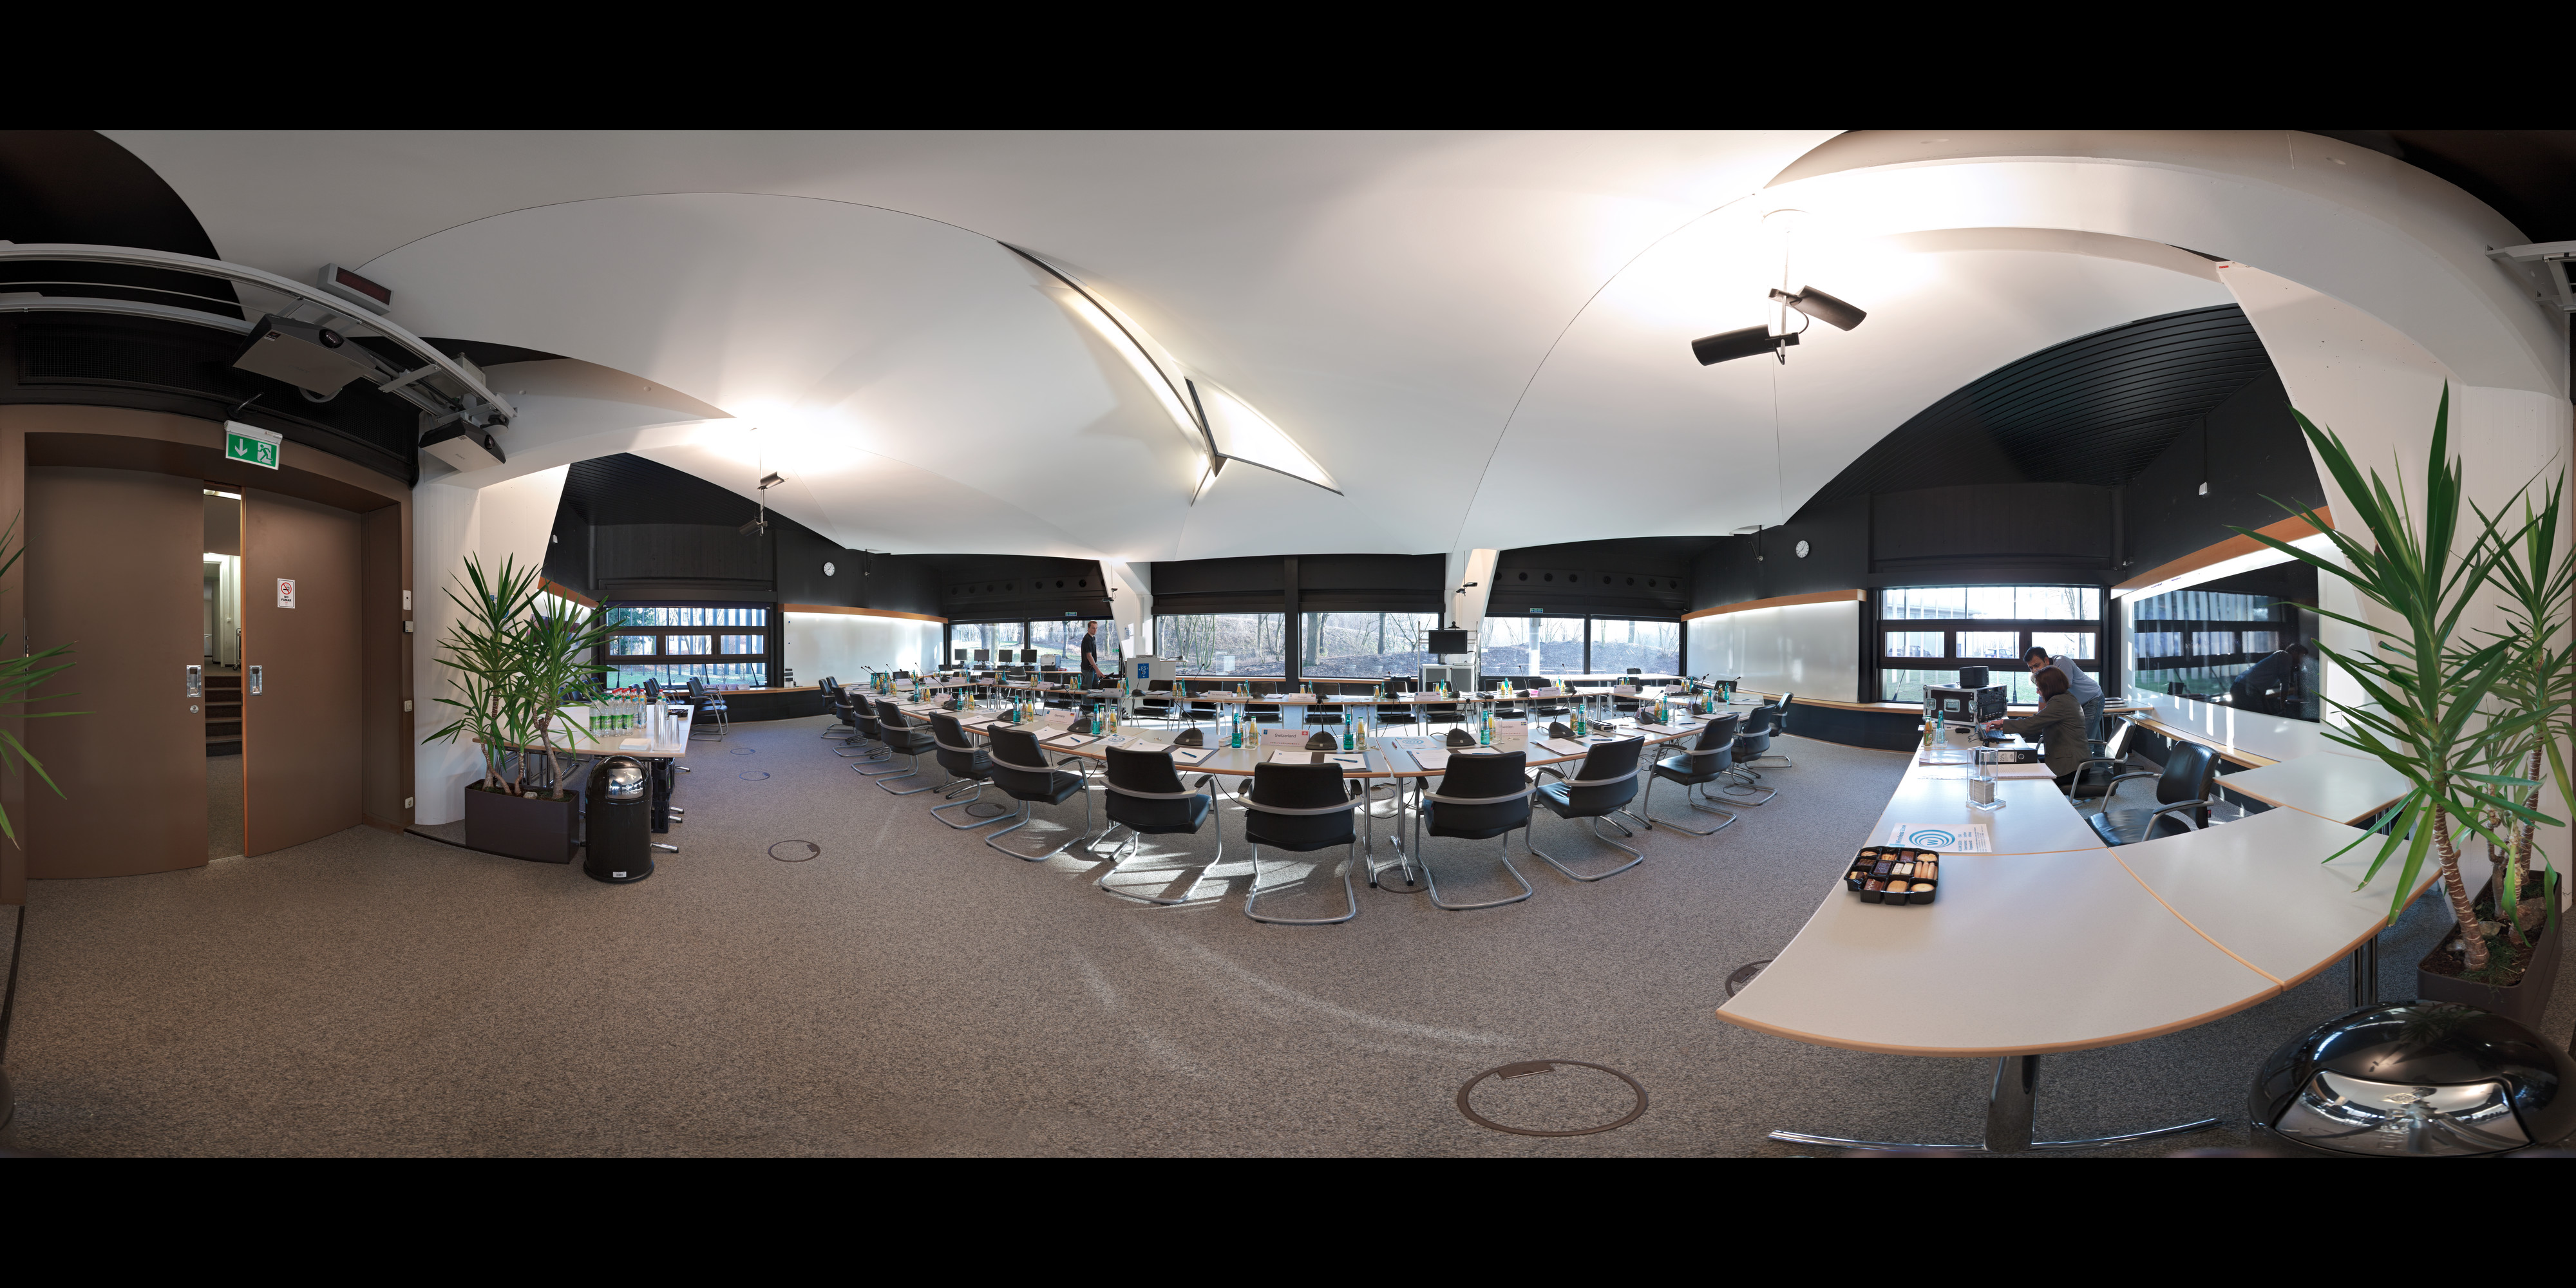

Council Room at the ESO Headquarters

Council Room at the ESO Headquarters in Garching, Germany. This image is part of the Virtual Tour in the ESO Headquarters.

Credit: ESO